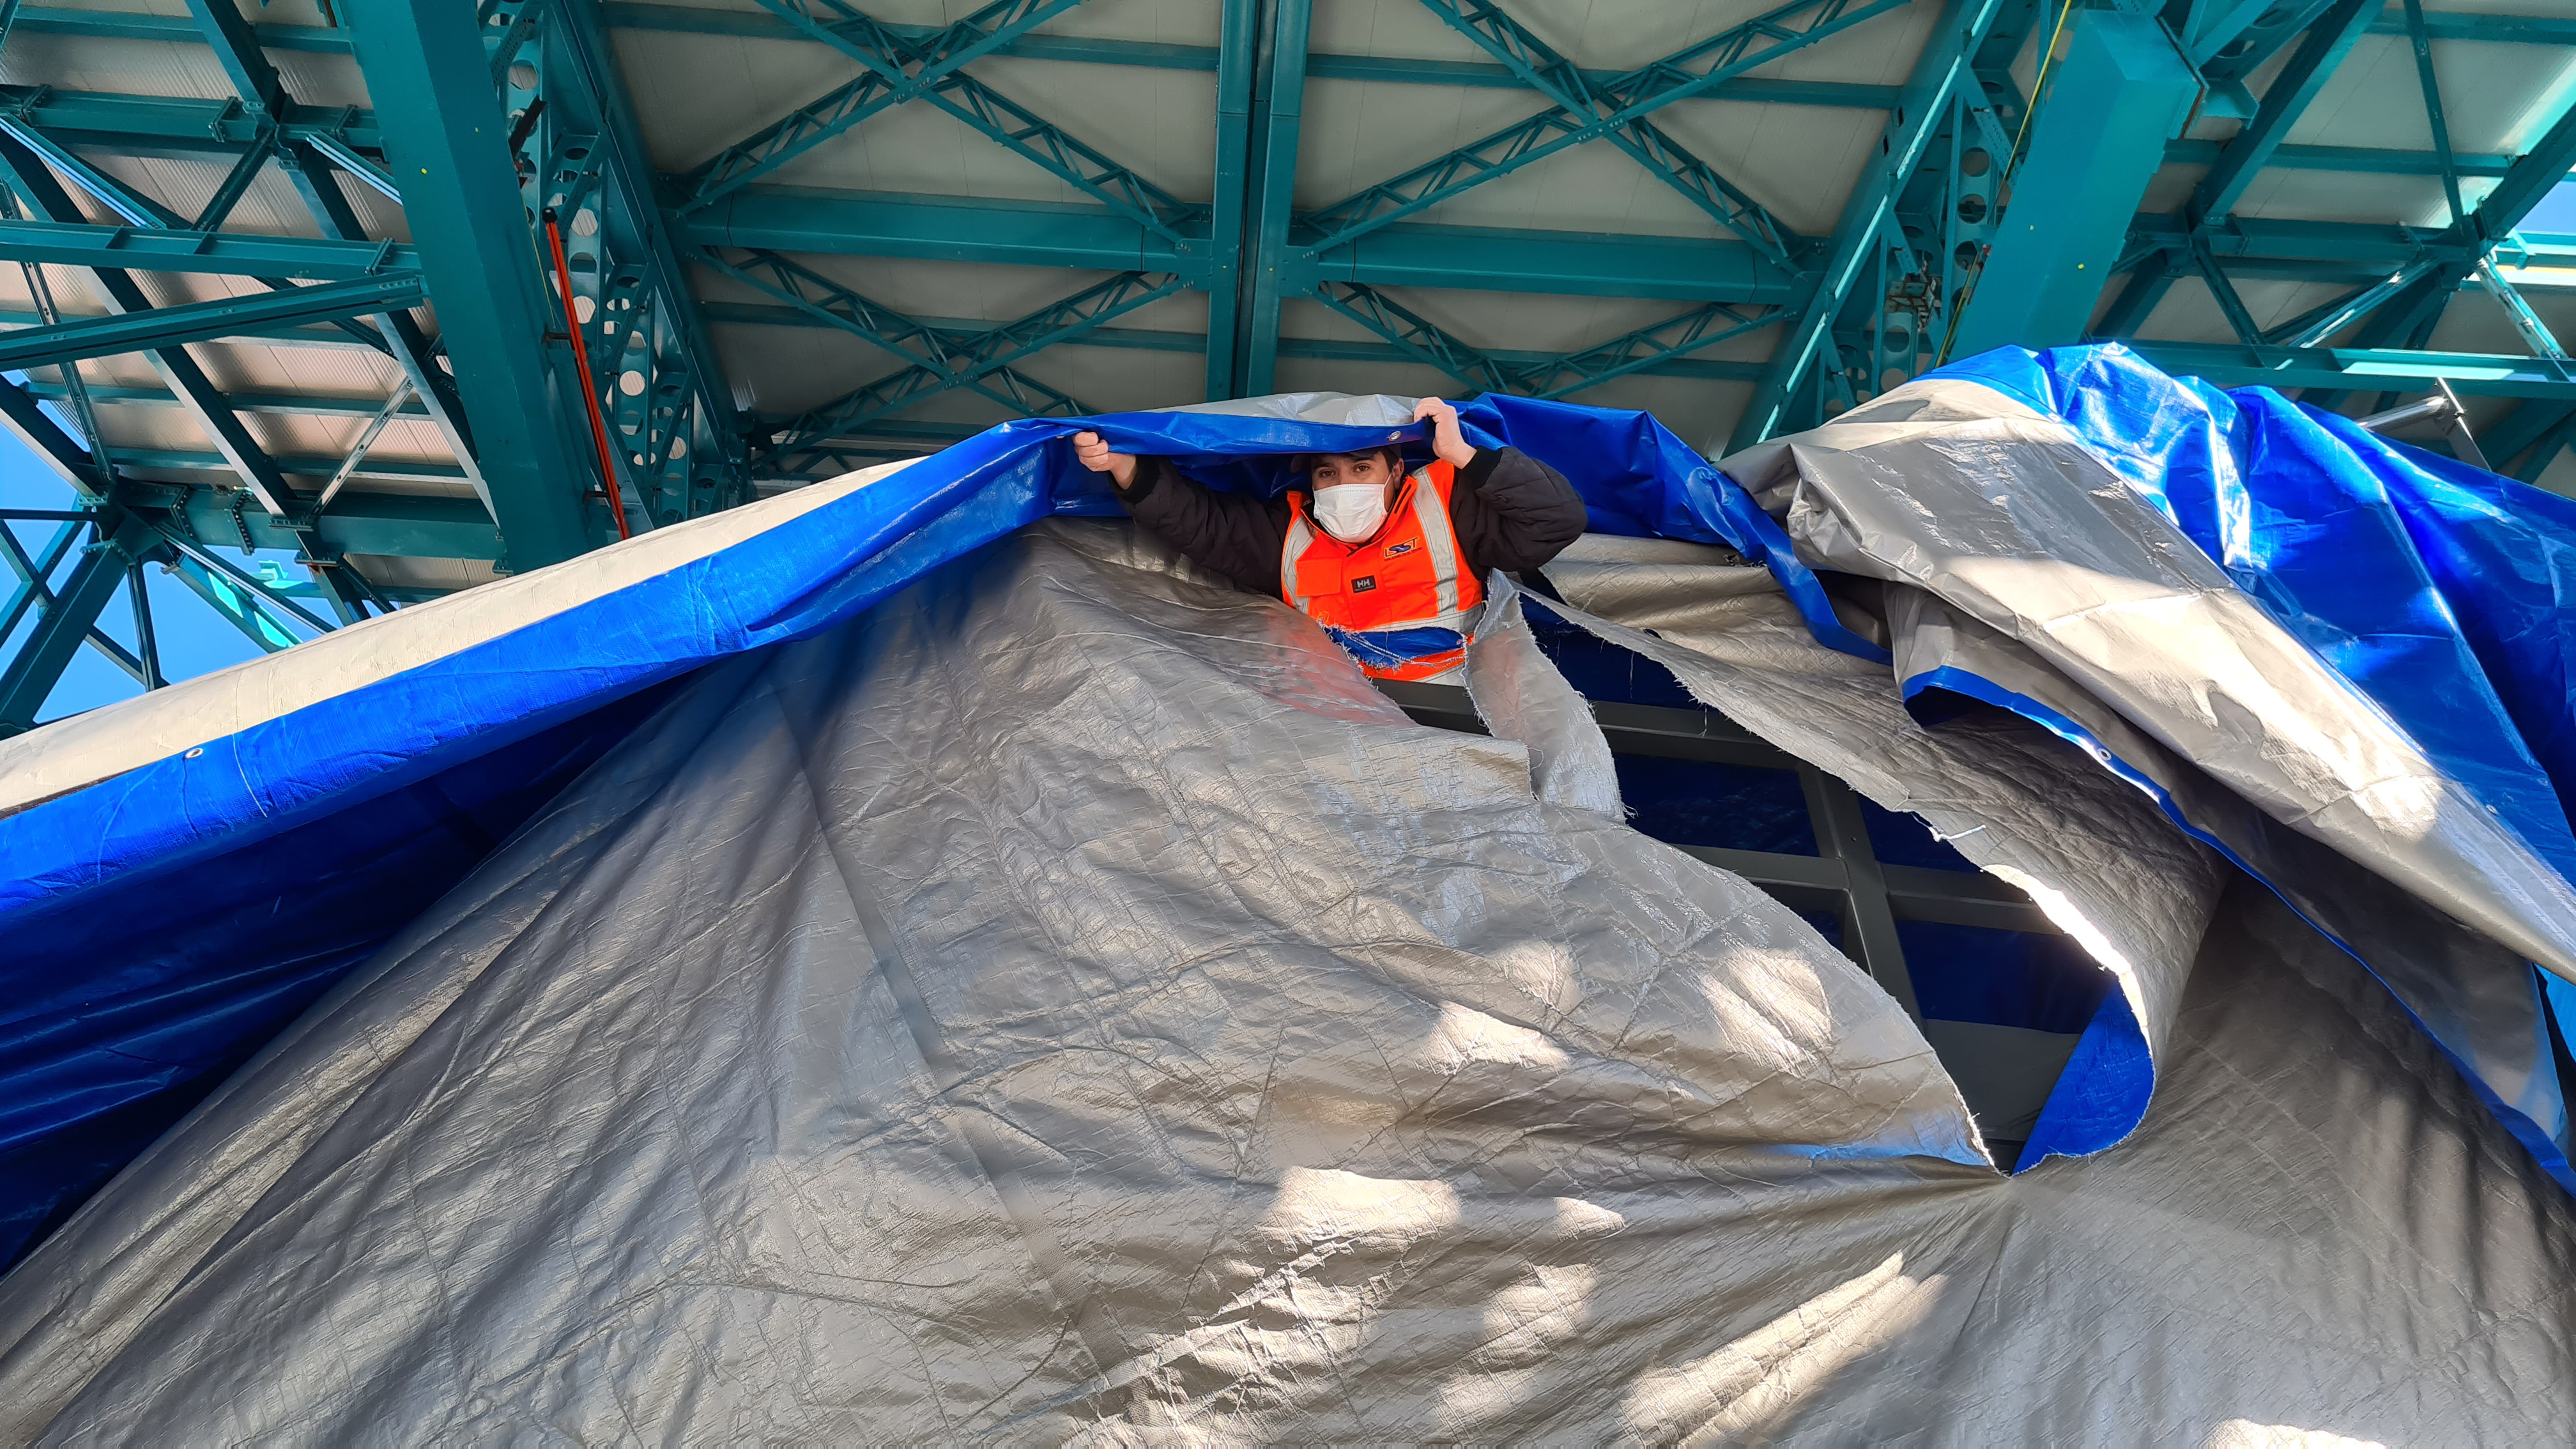

May 12 Summit Inspection

Regularly-scheduled inspections of the summit facility and equipment continue with social distancing and strict safety measures in place. The most recent inspection took place on May 12th and again included maintenance work on the Dome and TMA, including improvements for weather resistance in the coming months

Credit: Rubin Observatory/NSF/AURA